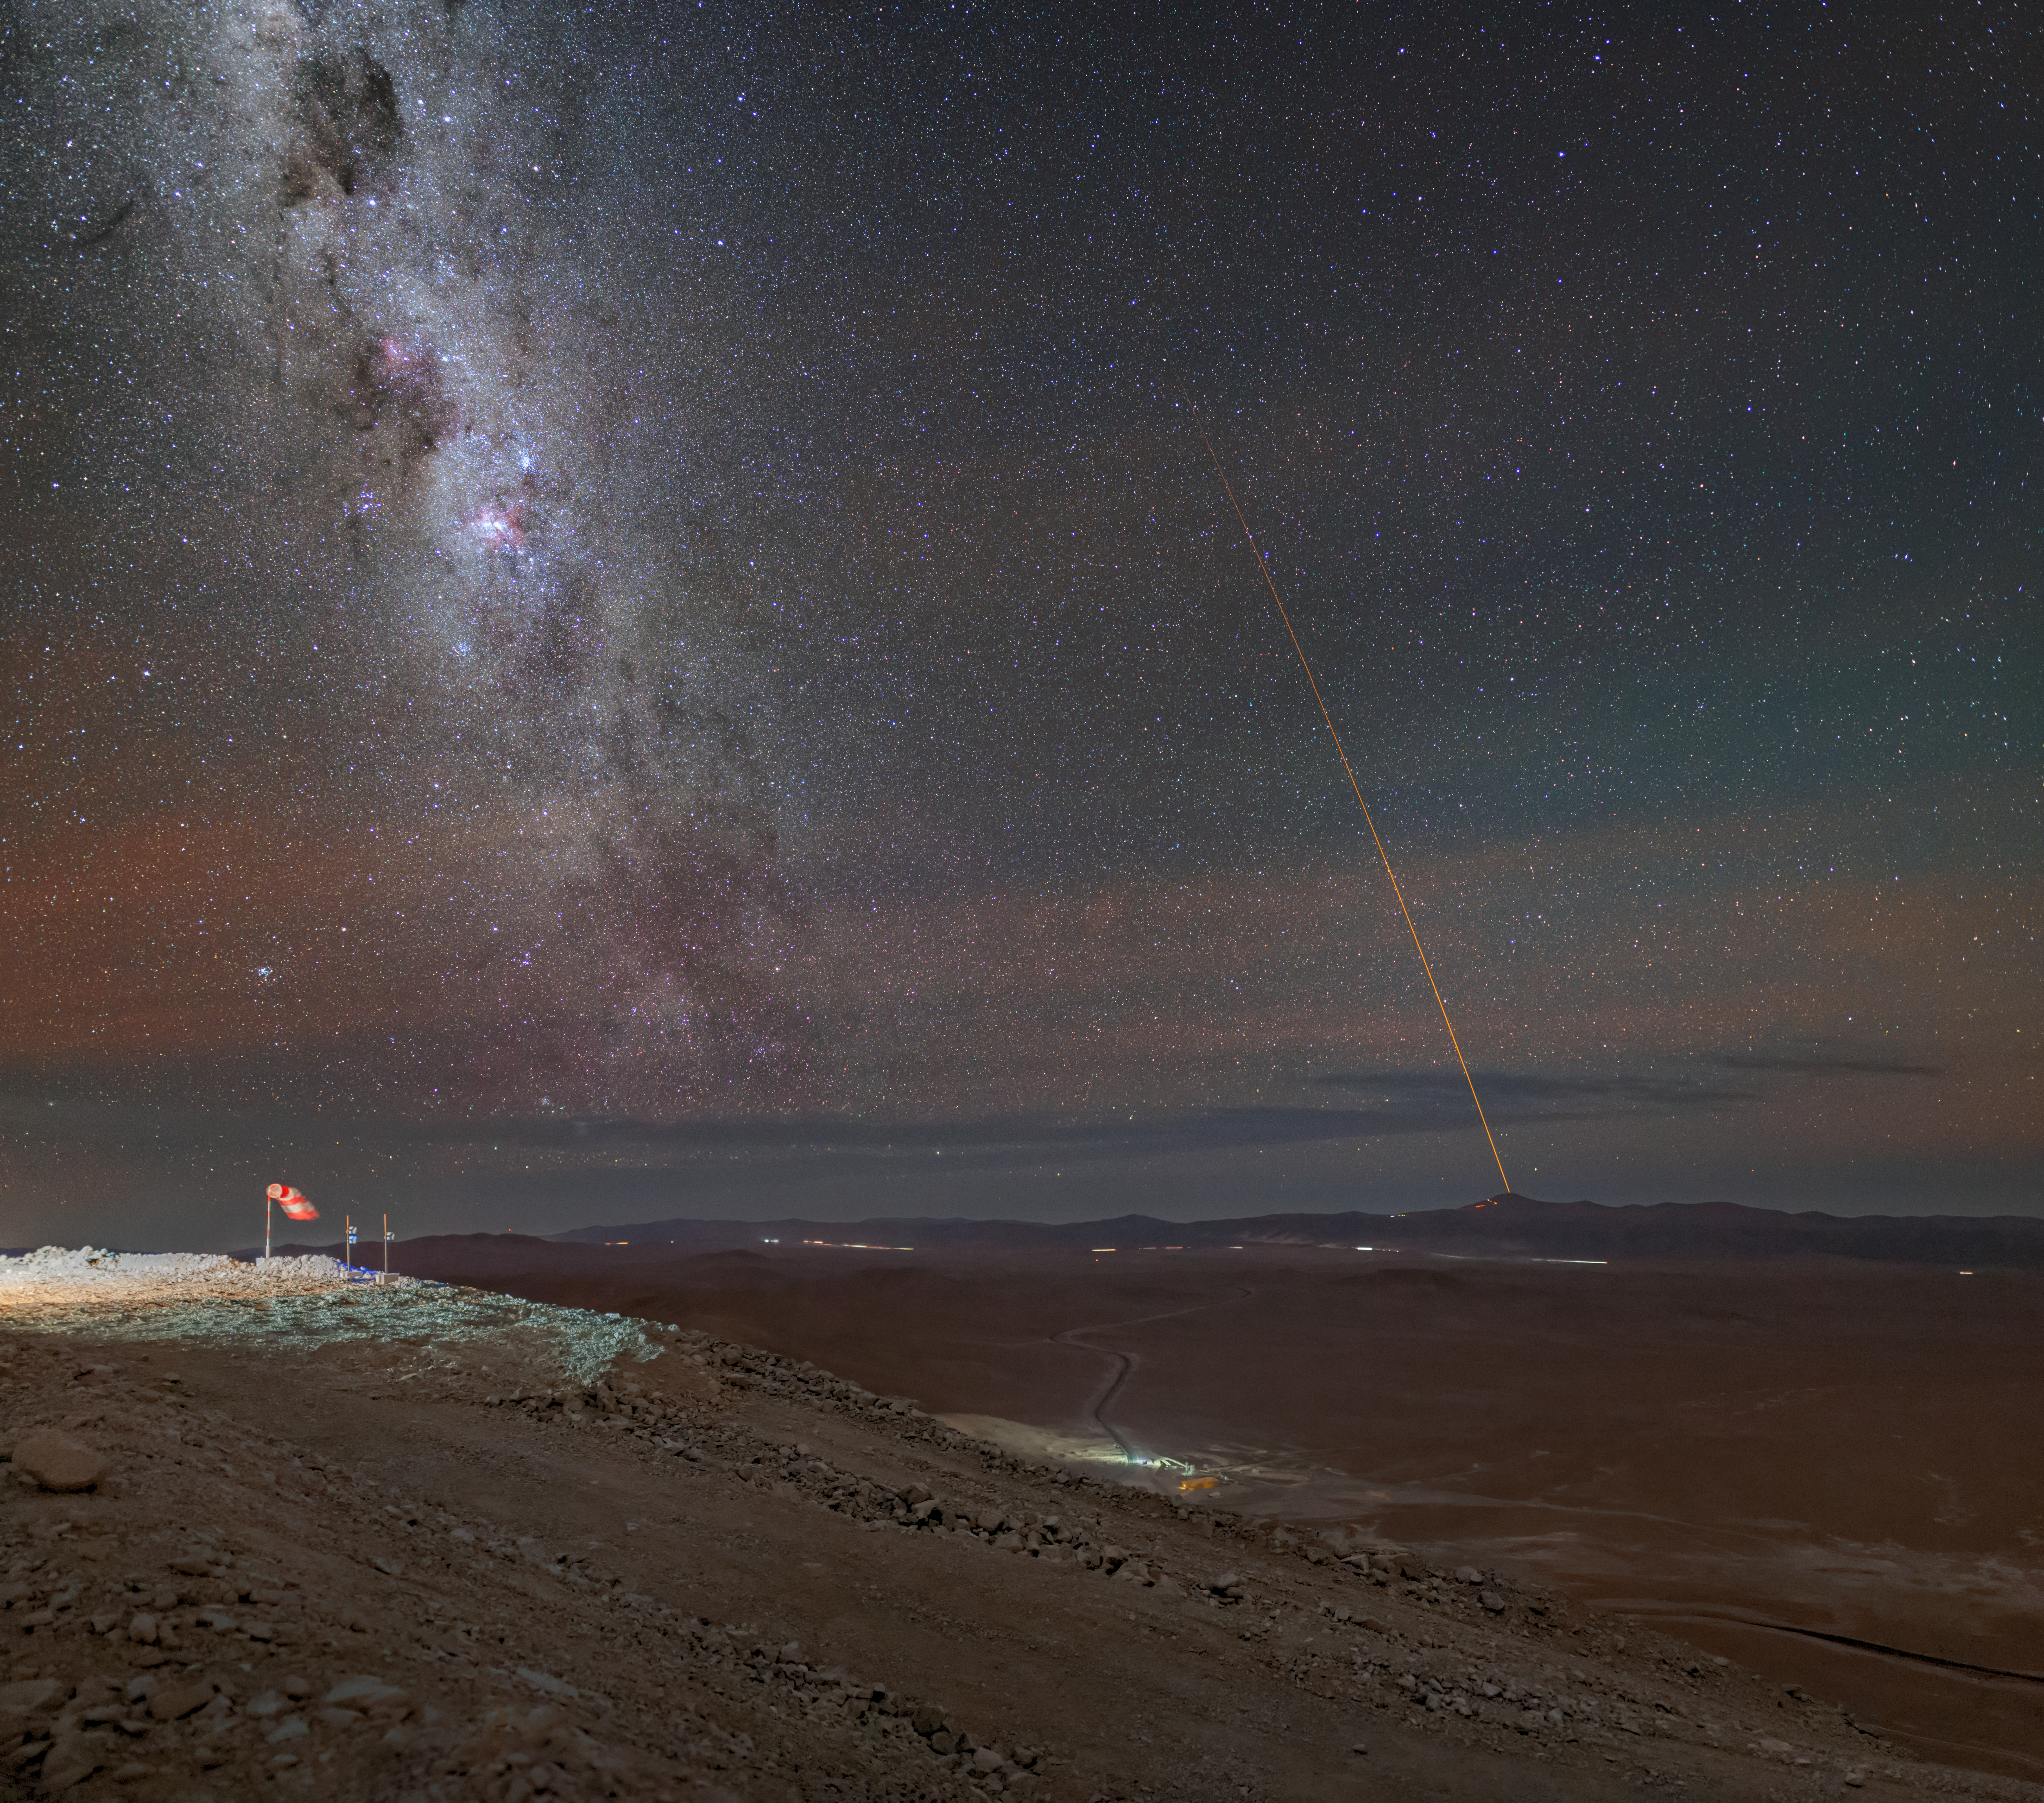

A distant beacon

Cerro Armazones, in Chile's Atacama Desert, is the site of ESO’s upcoming giant, the Extremely Large Telescope (ELT). In this image, we see the road leading up to this 3000m-high mountain, and in the distance, ESO’s Very Large Telescope (VLT). The lasers of the VLT reach towards the sky, parallel to the Milky Way. Cerro Armazones was actually the first suggested site for the VLT, and now the mountain will finally get a telescope of its own.

Working at high altitude is not easy, but Cerro Armazones is both dry and has almost no artificial light pollution, making it a perfect site with excellent conditions for the world’s biggest eye on the sky. In this picture we see a red shimmer illuminating the dark sky, a natural phenomenon called airglow.

With an anticipated first light later this decade, and equipped with a range of scientific instruments, the ELT will be able to probe the Milky Way and its stars and planets, as well as look back in time to unravel the mysteries of cosmos. One can truly say that good things come to those who wait.

Credit: ESO/M. Zamani